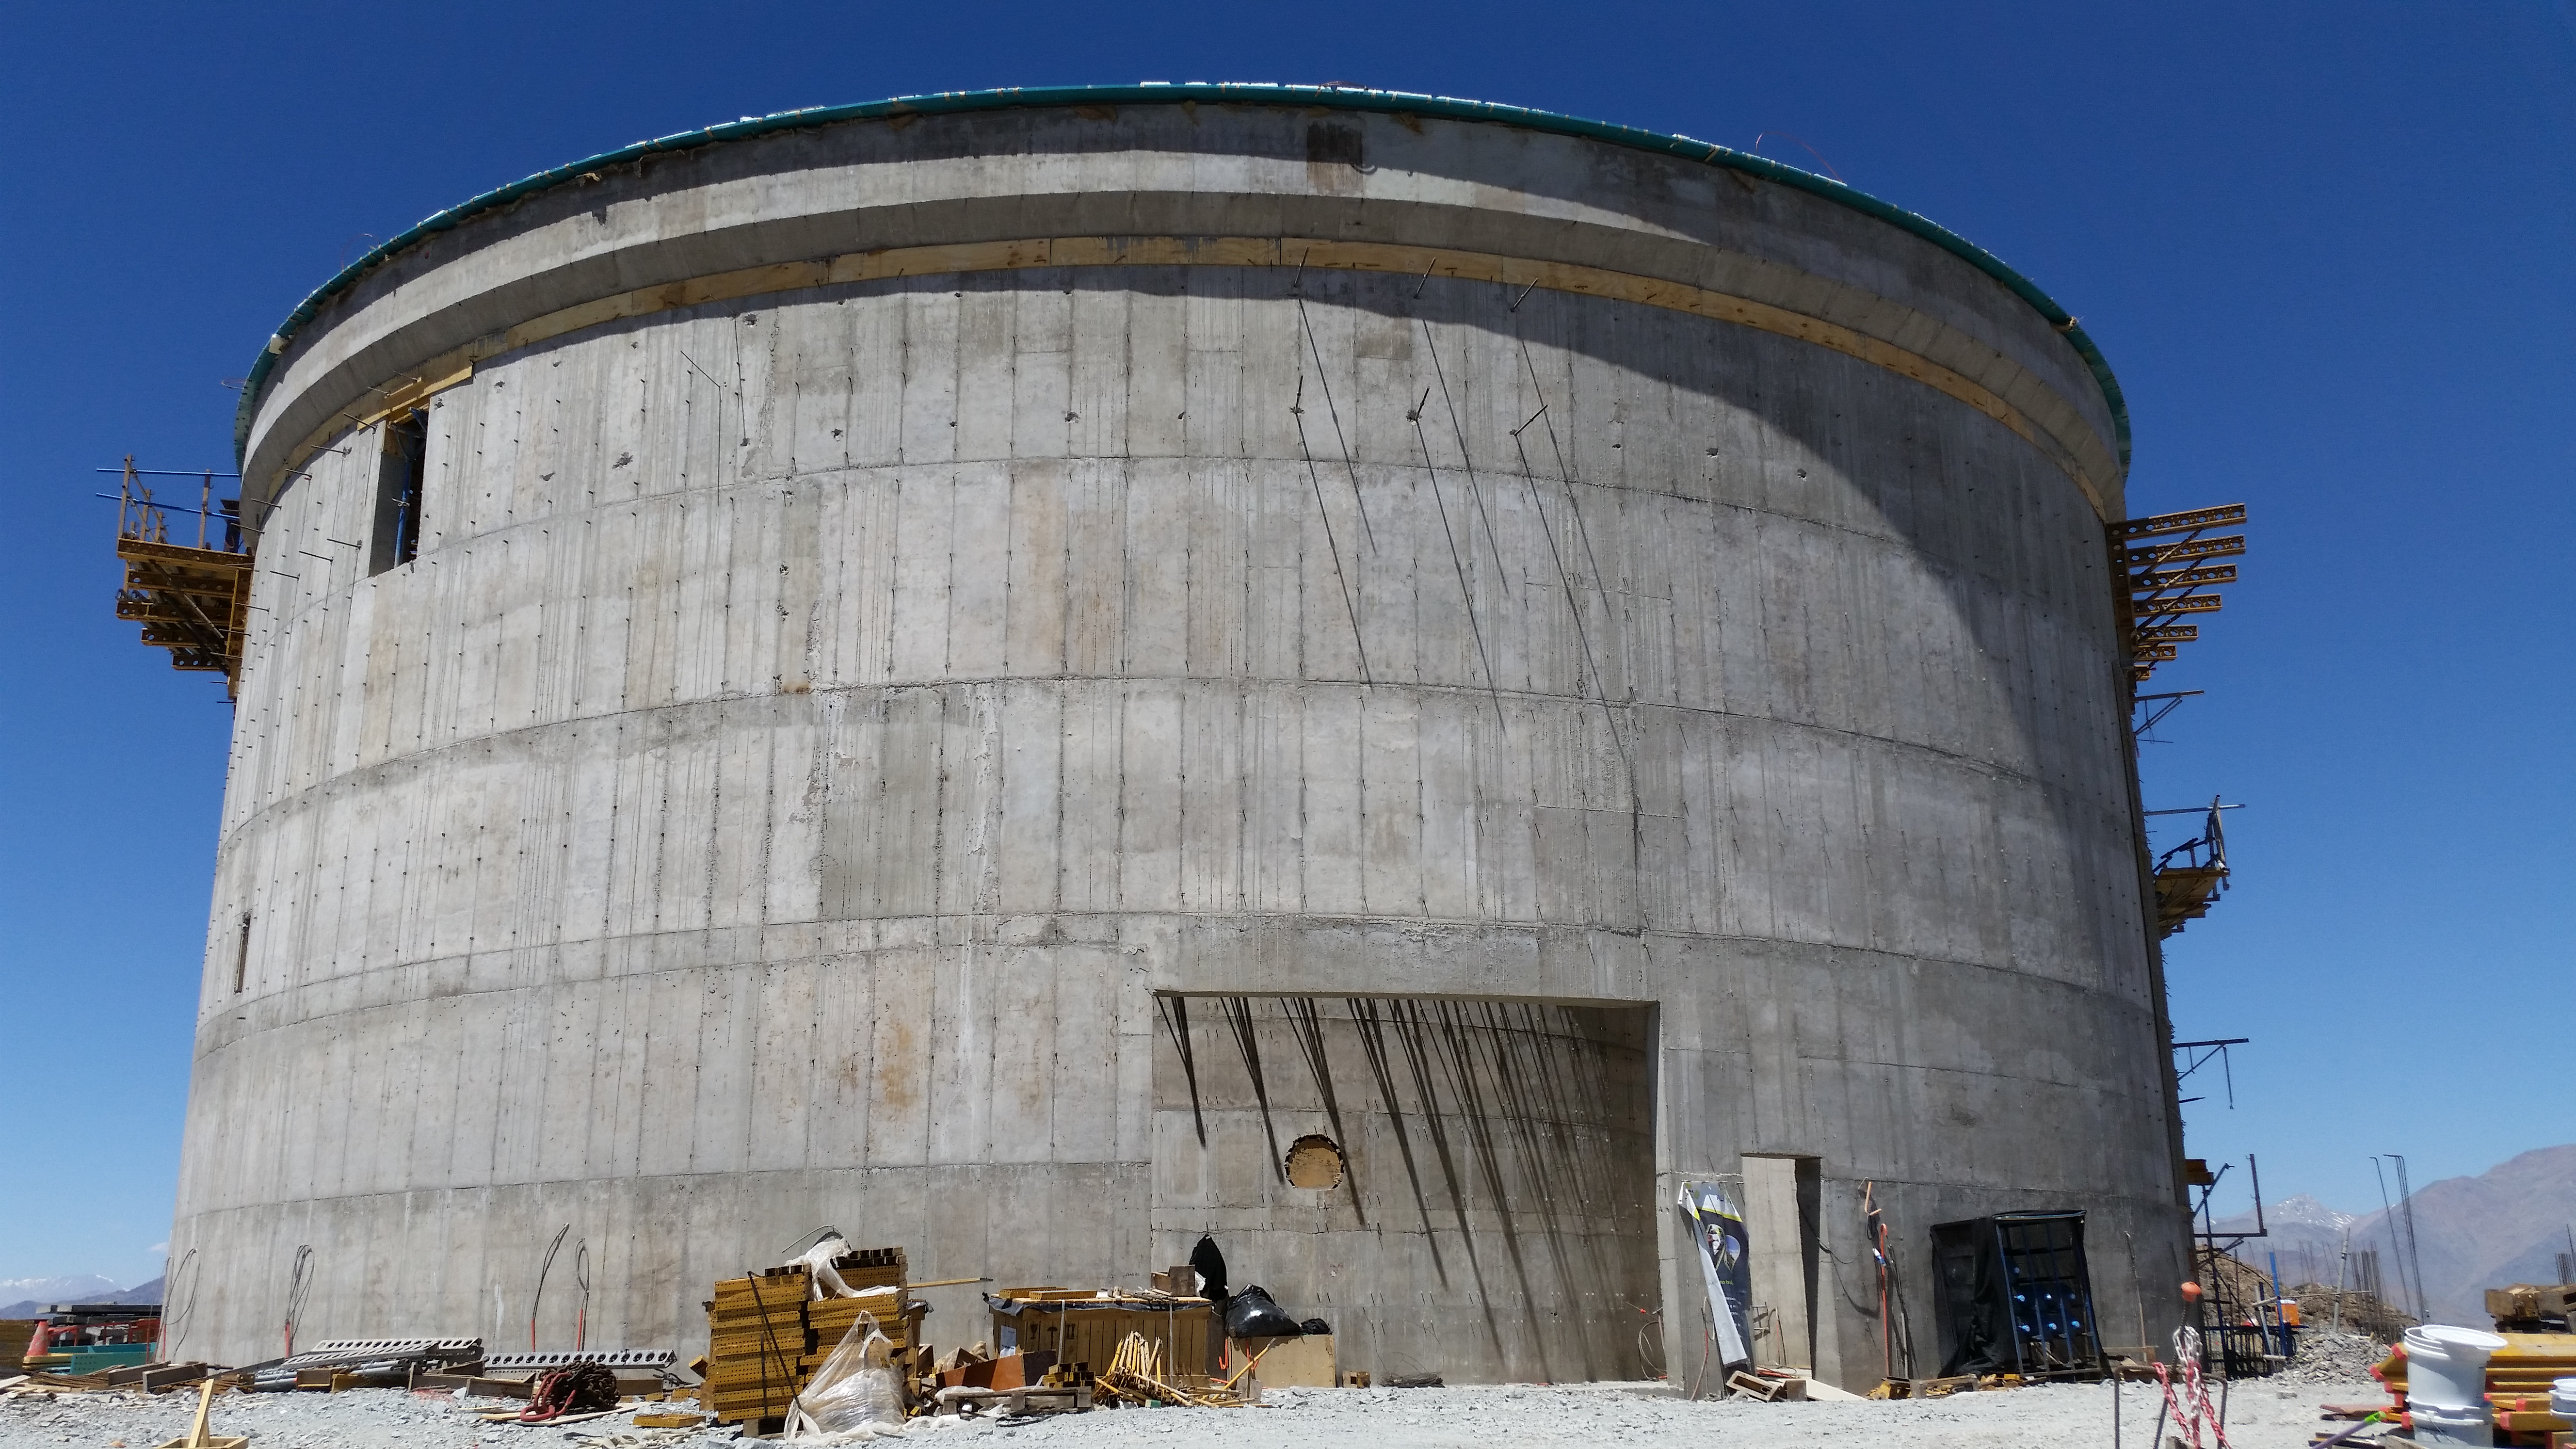

Lower enclosure

Lower enclosure; Besalco is removing platforms and scaffolding.

Credit: Rubin Observatory/NSF/AURA